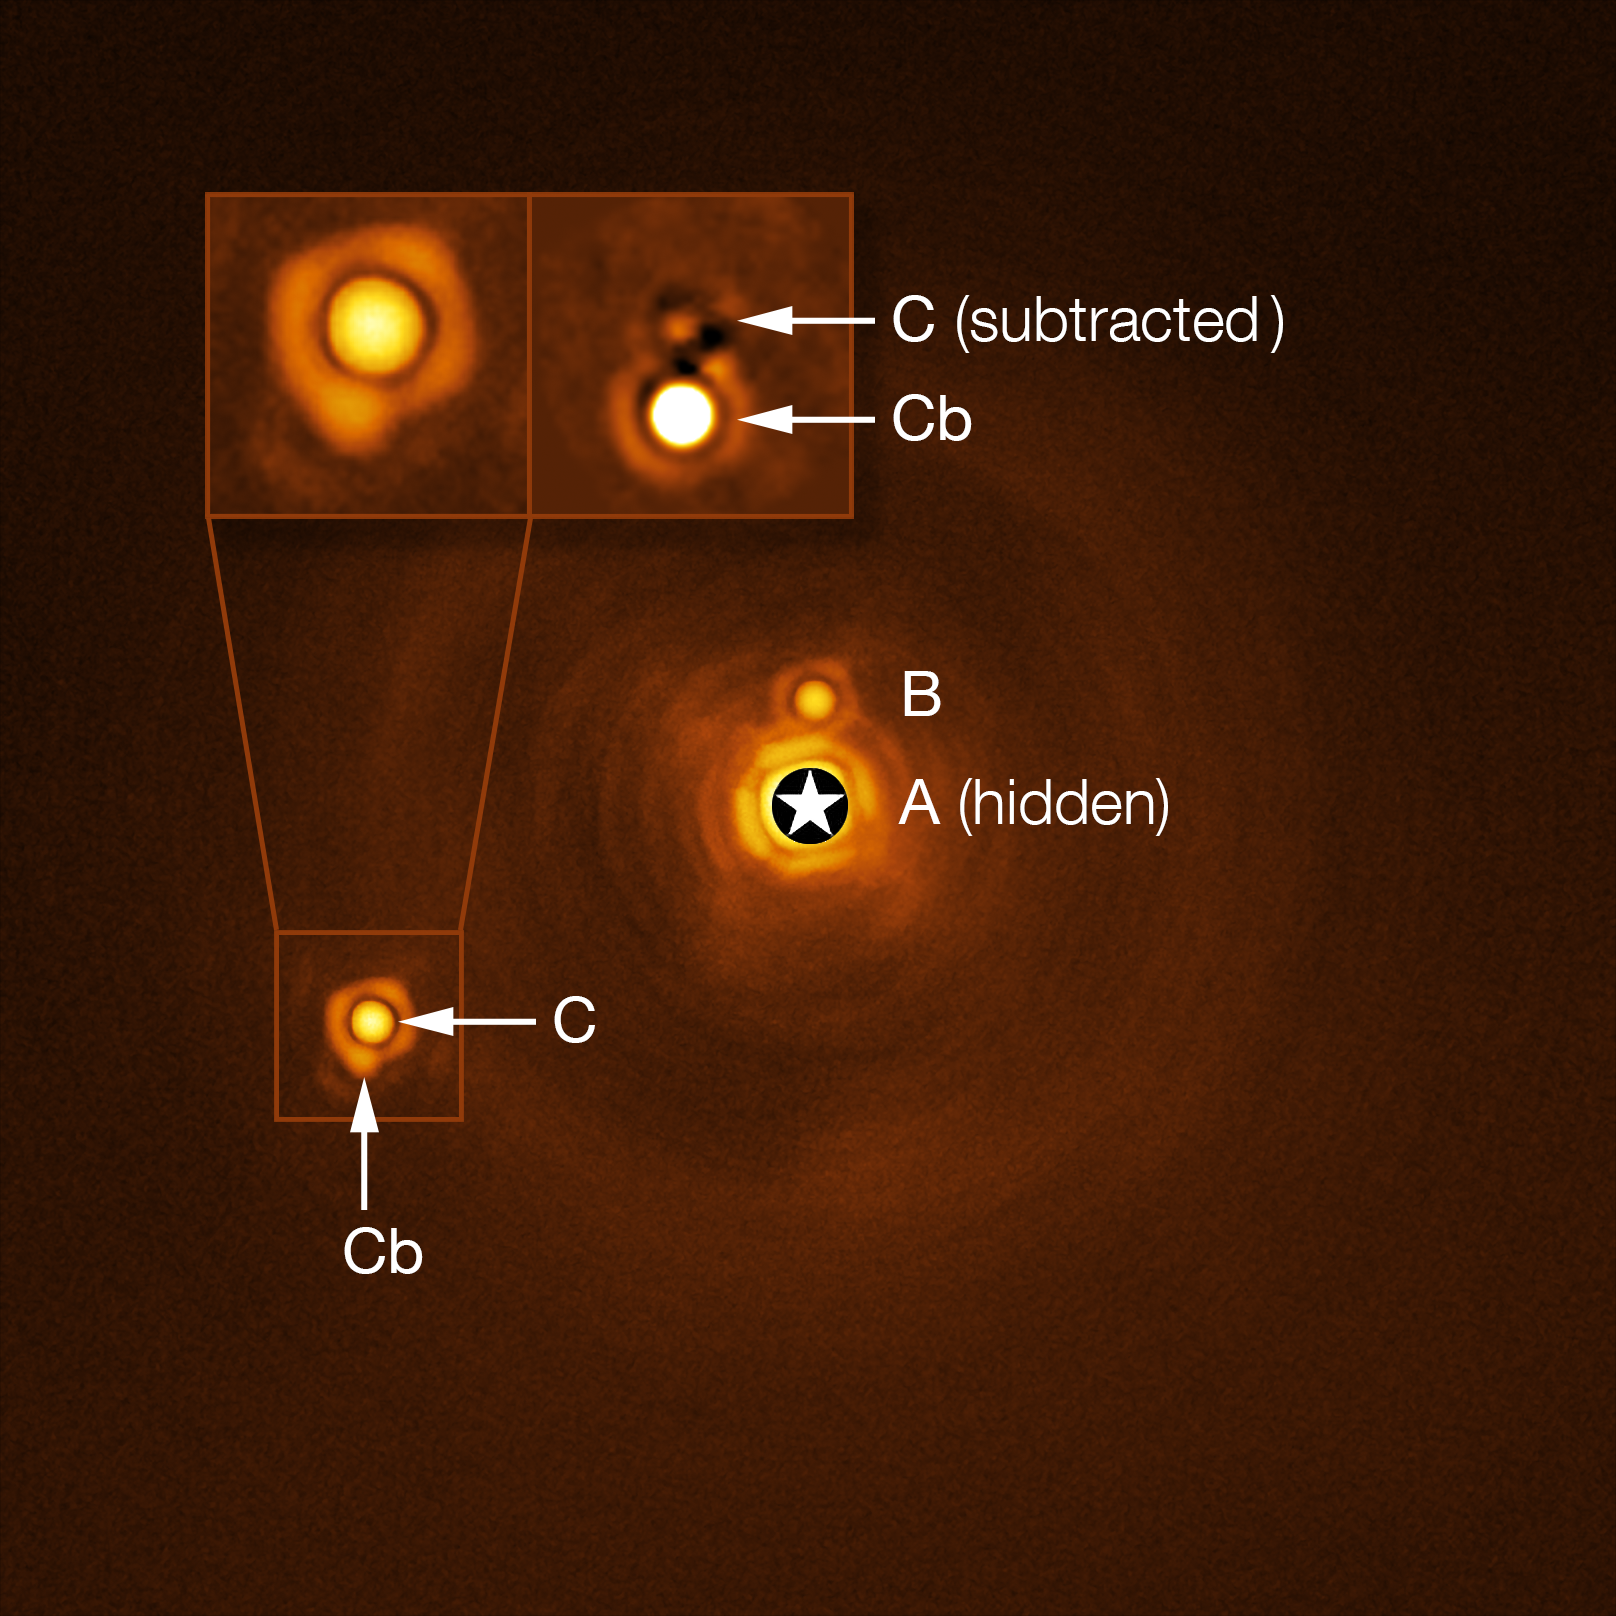

New planetary-mass object found in quadruple system

This Picture of the Week shows the unique stellar system HIP 81208, as captured by ESO’s Very Large Telescope (VLT) in Chile. Astronomers thought HIP 81208 was a system consisting of a massive central star (A, the central bright spot), a brown dwarf (B) circling around it, and a low-mass star (C) orbiting further away. However, a new study has revealed a never-before-seen hidden gem: an object (Cb), approximately 15 times more massive than Jupiter, orbiting around the smaller of the two stars (C).

The discovery of Cb means that HIP 81208 is a uniquely intriguing system with two stars and two smaller bodies orbiting each one –– in other words, a hierarchical quadruple system. The mass of the newly found Cb object places it right at the border between planets and brown dwarfs –– failed stars that are not massive and hot enough to fuse hydrogen into helium.

The hidden giant Cb was spotted when a team of astronomers, led by A. Chomez of the Paris Observatory, re-analysed archival data from the Spectro-Polarimetric High-contrast Exoplanet REsearch (SPHERE) instrument installed on the VLT. While many other instruments use indirect methods to hunt for far-flung worlds, SPHERE uses a technique known as direct imaging: what we see here is an actual image of the system. Indeed, this is the first hierarchical quadruple system to be found using direct imaging, which will prove invaluable to understanding how complex systems like this one form and evolve.

Credit: ESO/A. Chomez et al.